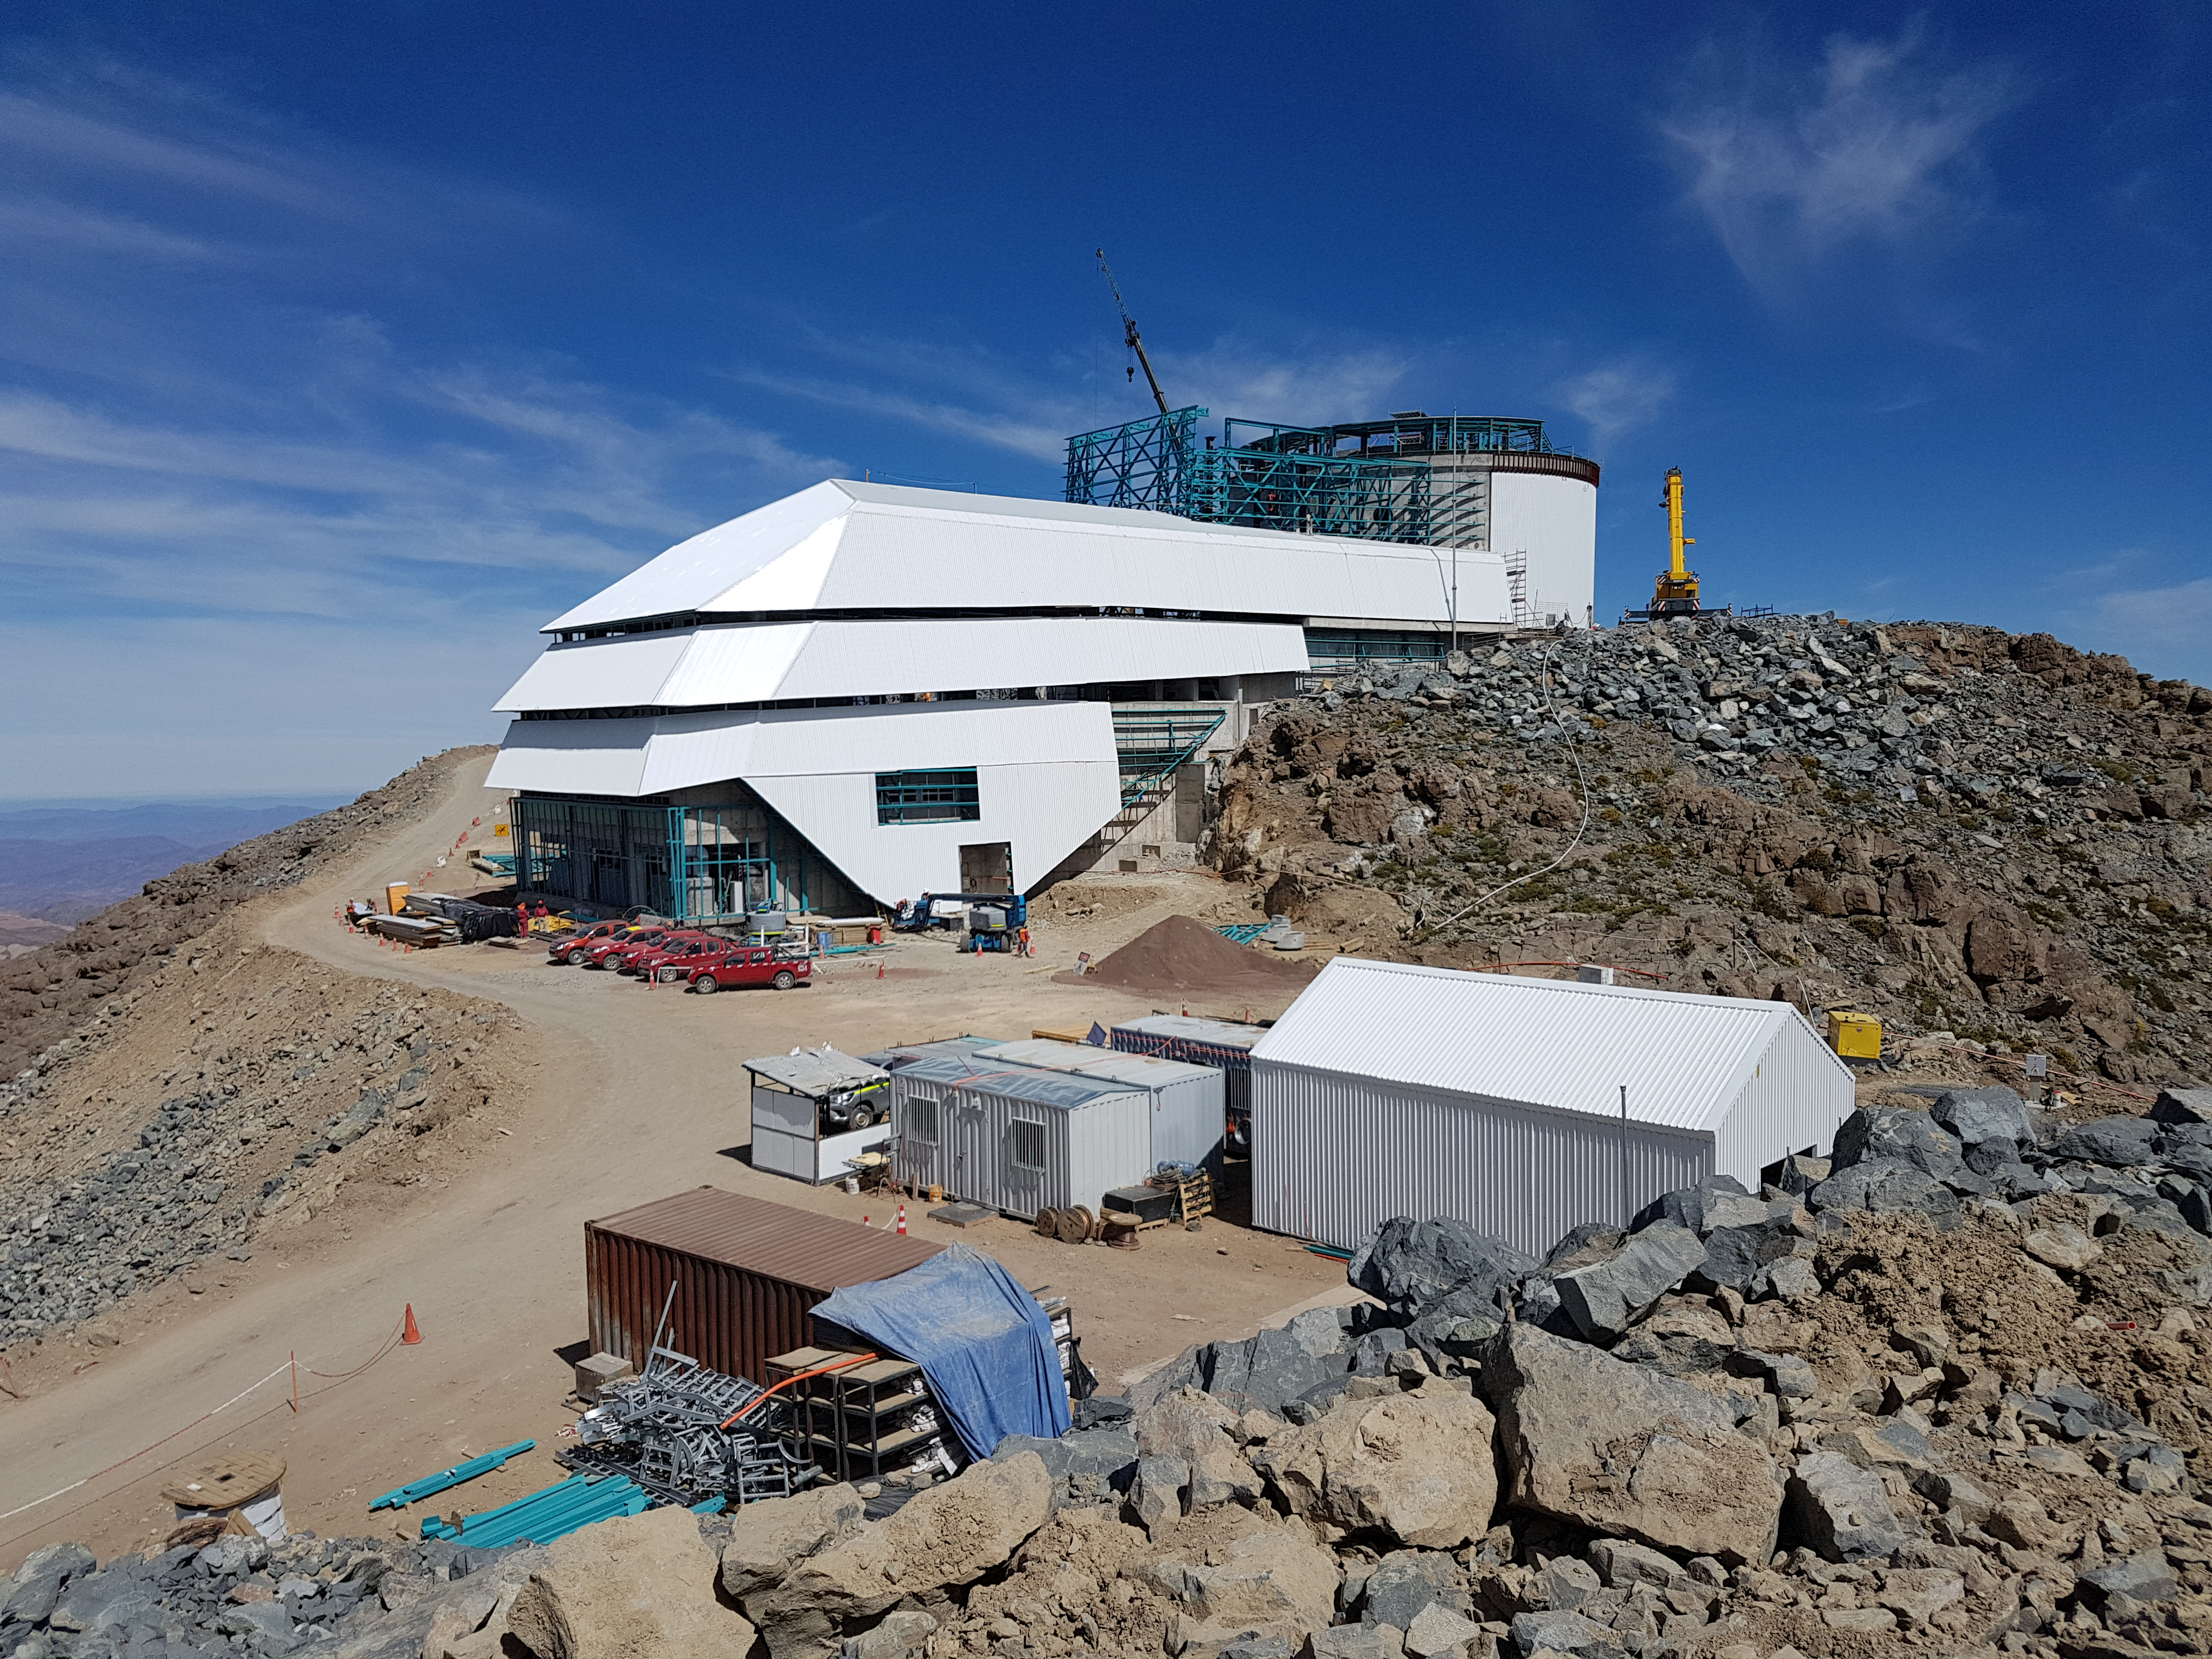

View of the summit facility

View of the summit facility

Credit: Rubin Observatory/NSF/AURA